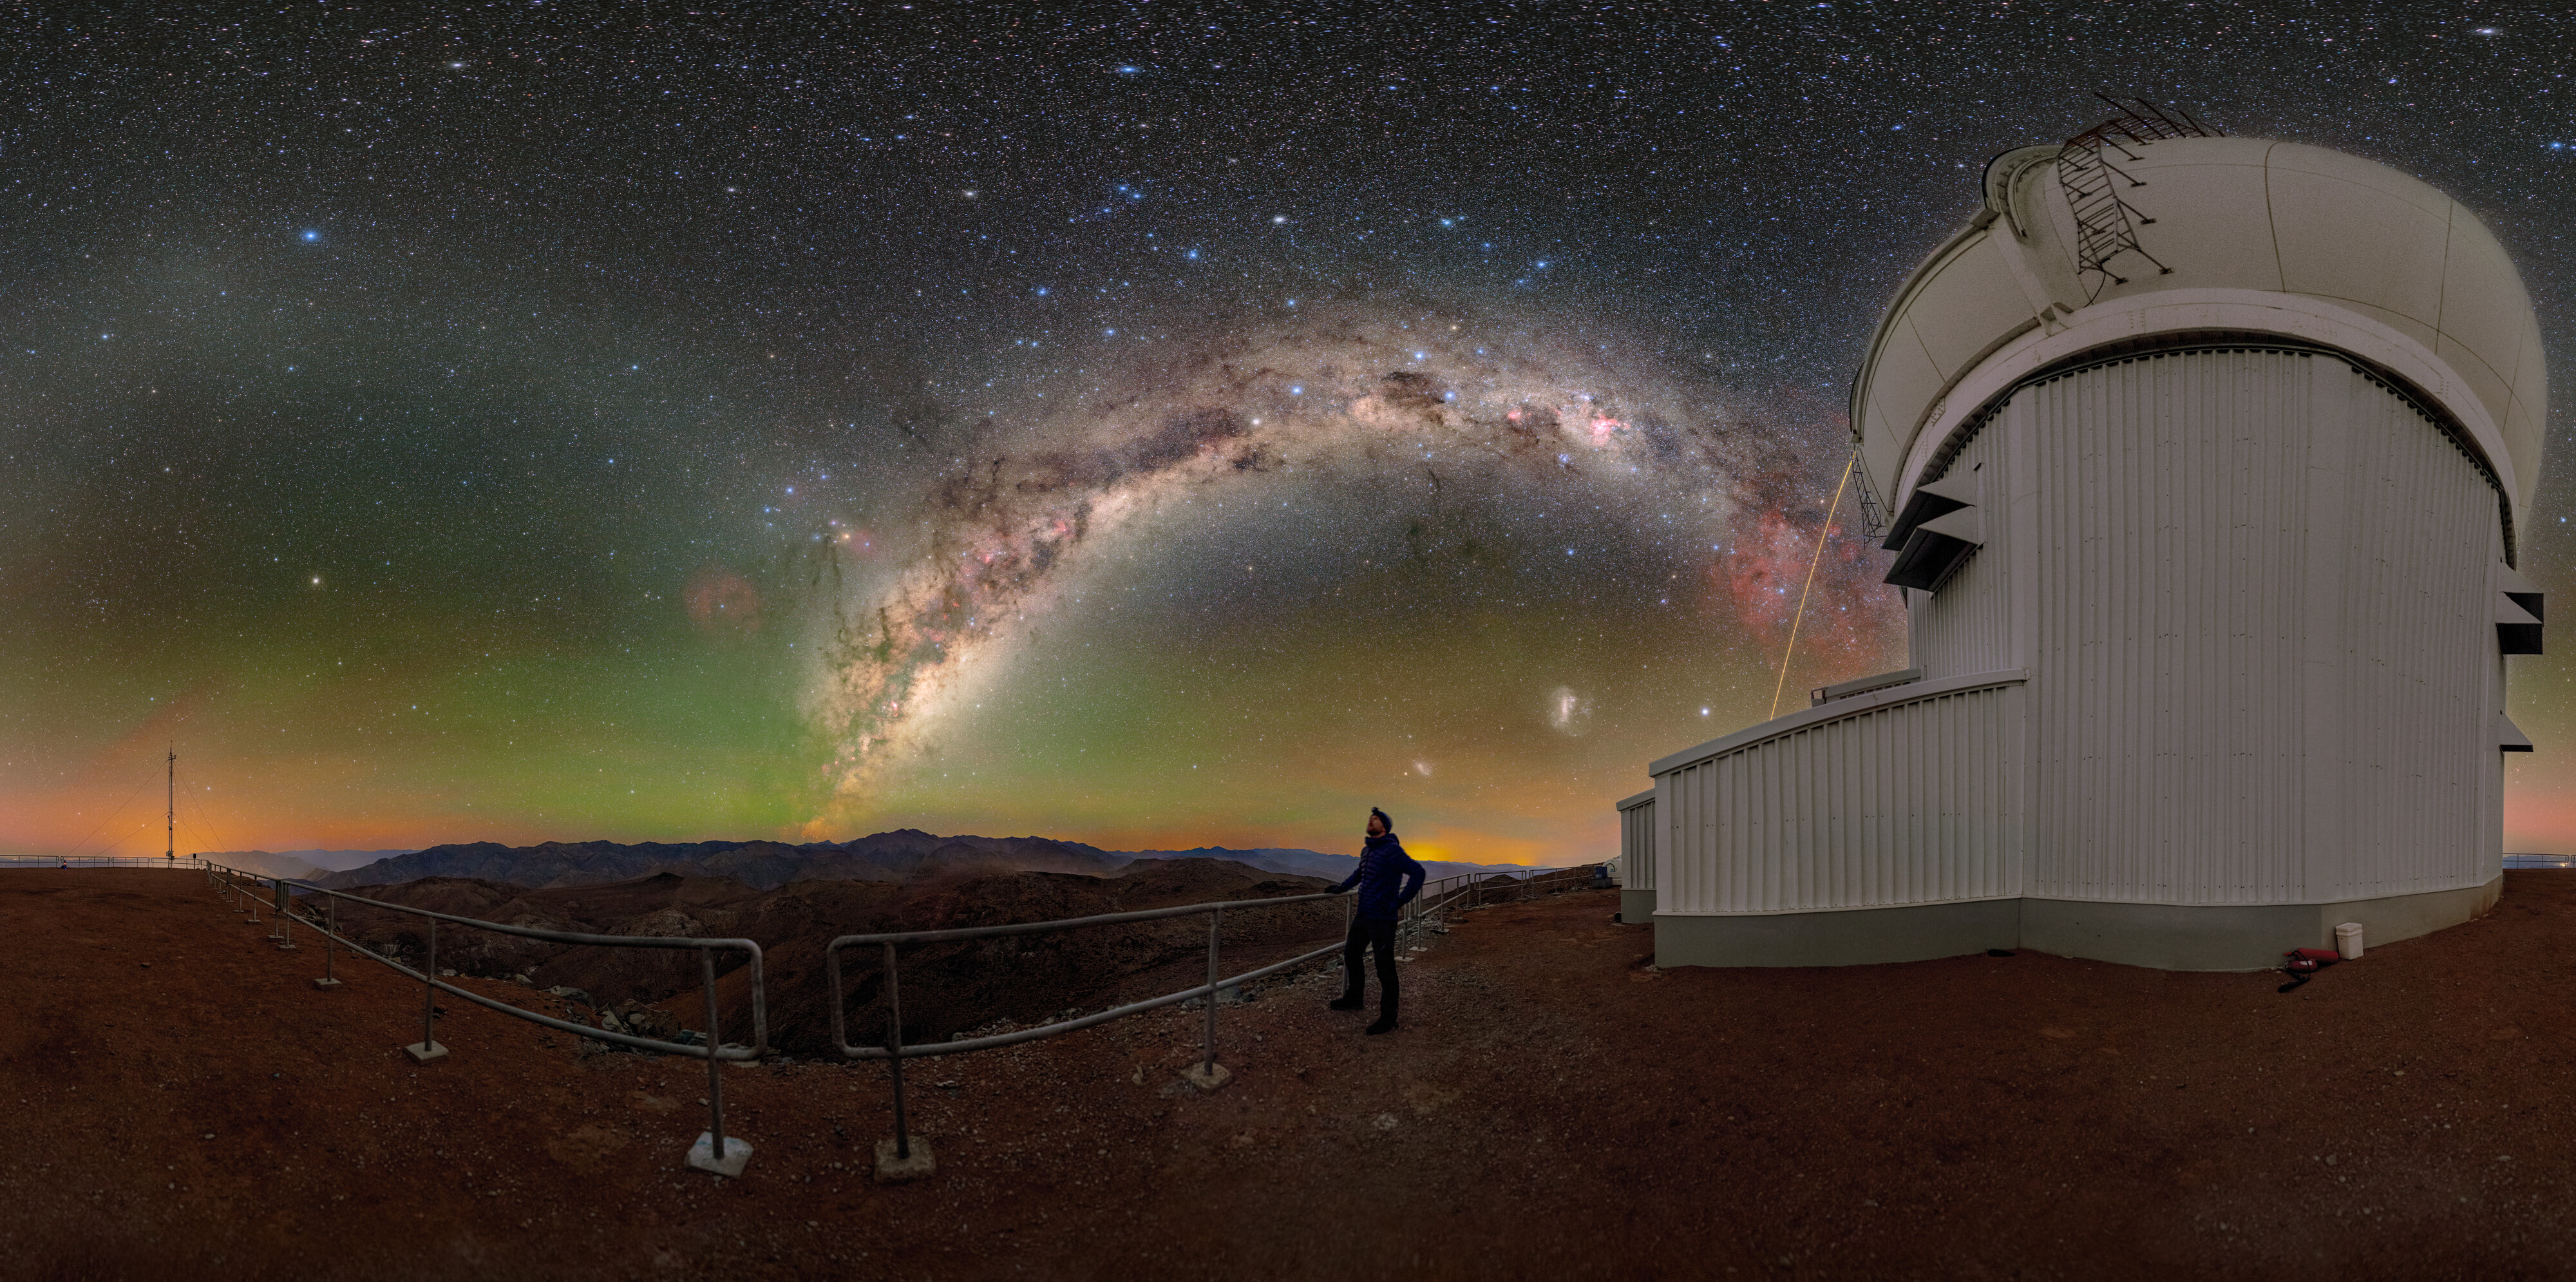

Not Your Typical Stargazing

In this NOIRLab Image of the Week, NSF NOIRLab Audiovisual Ambassador Tomáš Slovinský admires the night sky outside of the Southern Astrophysical Research (SOAR) Telescope, located on Cerro Pachón in Chile and operated by Cerro Tololo Inter-American Observatory (CTIO), a Program of NSF NOIRLab. On Cerro Pachón, the night is embellished by colors and features that make stargazing here unforgettable.

From high up on this mountain, light pollution emanating from nearby towns and naturally occurring airglow appear as a wash of yellow and green near the horizon. Above is the arch of the Milky Way, shown with clarity only available under the darkest of skies. Tangles of dark clouds full of gas and dust weave through the white light of stars in our galaxy. Between this galactic arch and the horizon are the two dwarf galaxies, the Large Magellanic Cloud and the Small Magellanic Cloud. A distinct yellow beam next to the SOAR telescope is the light of the laser guide star of the nearby Gemini South, one half of the International Gemini Observatory, operated by NSF NOIRLab. The laser guide star helps the adaptive optics system correct optical distortions in Earth’s atmosphere.

You can find this image cropped and in a fulldome format.

This photo was taken during the NOIRLab 2022 Photo Expedition to all the NOIRLab sites.

Credit: CTIO/NOIRLab/NSF/AURA/T. Slovinský